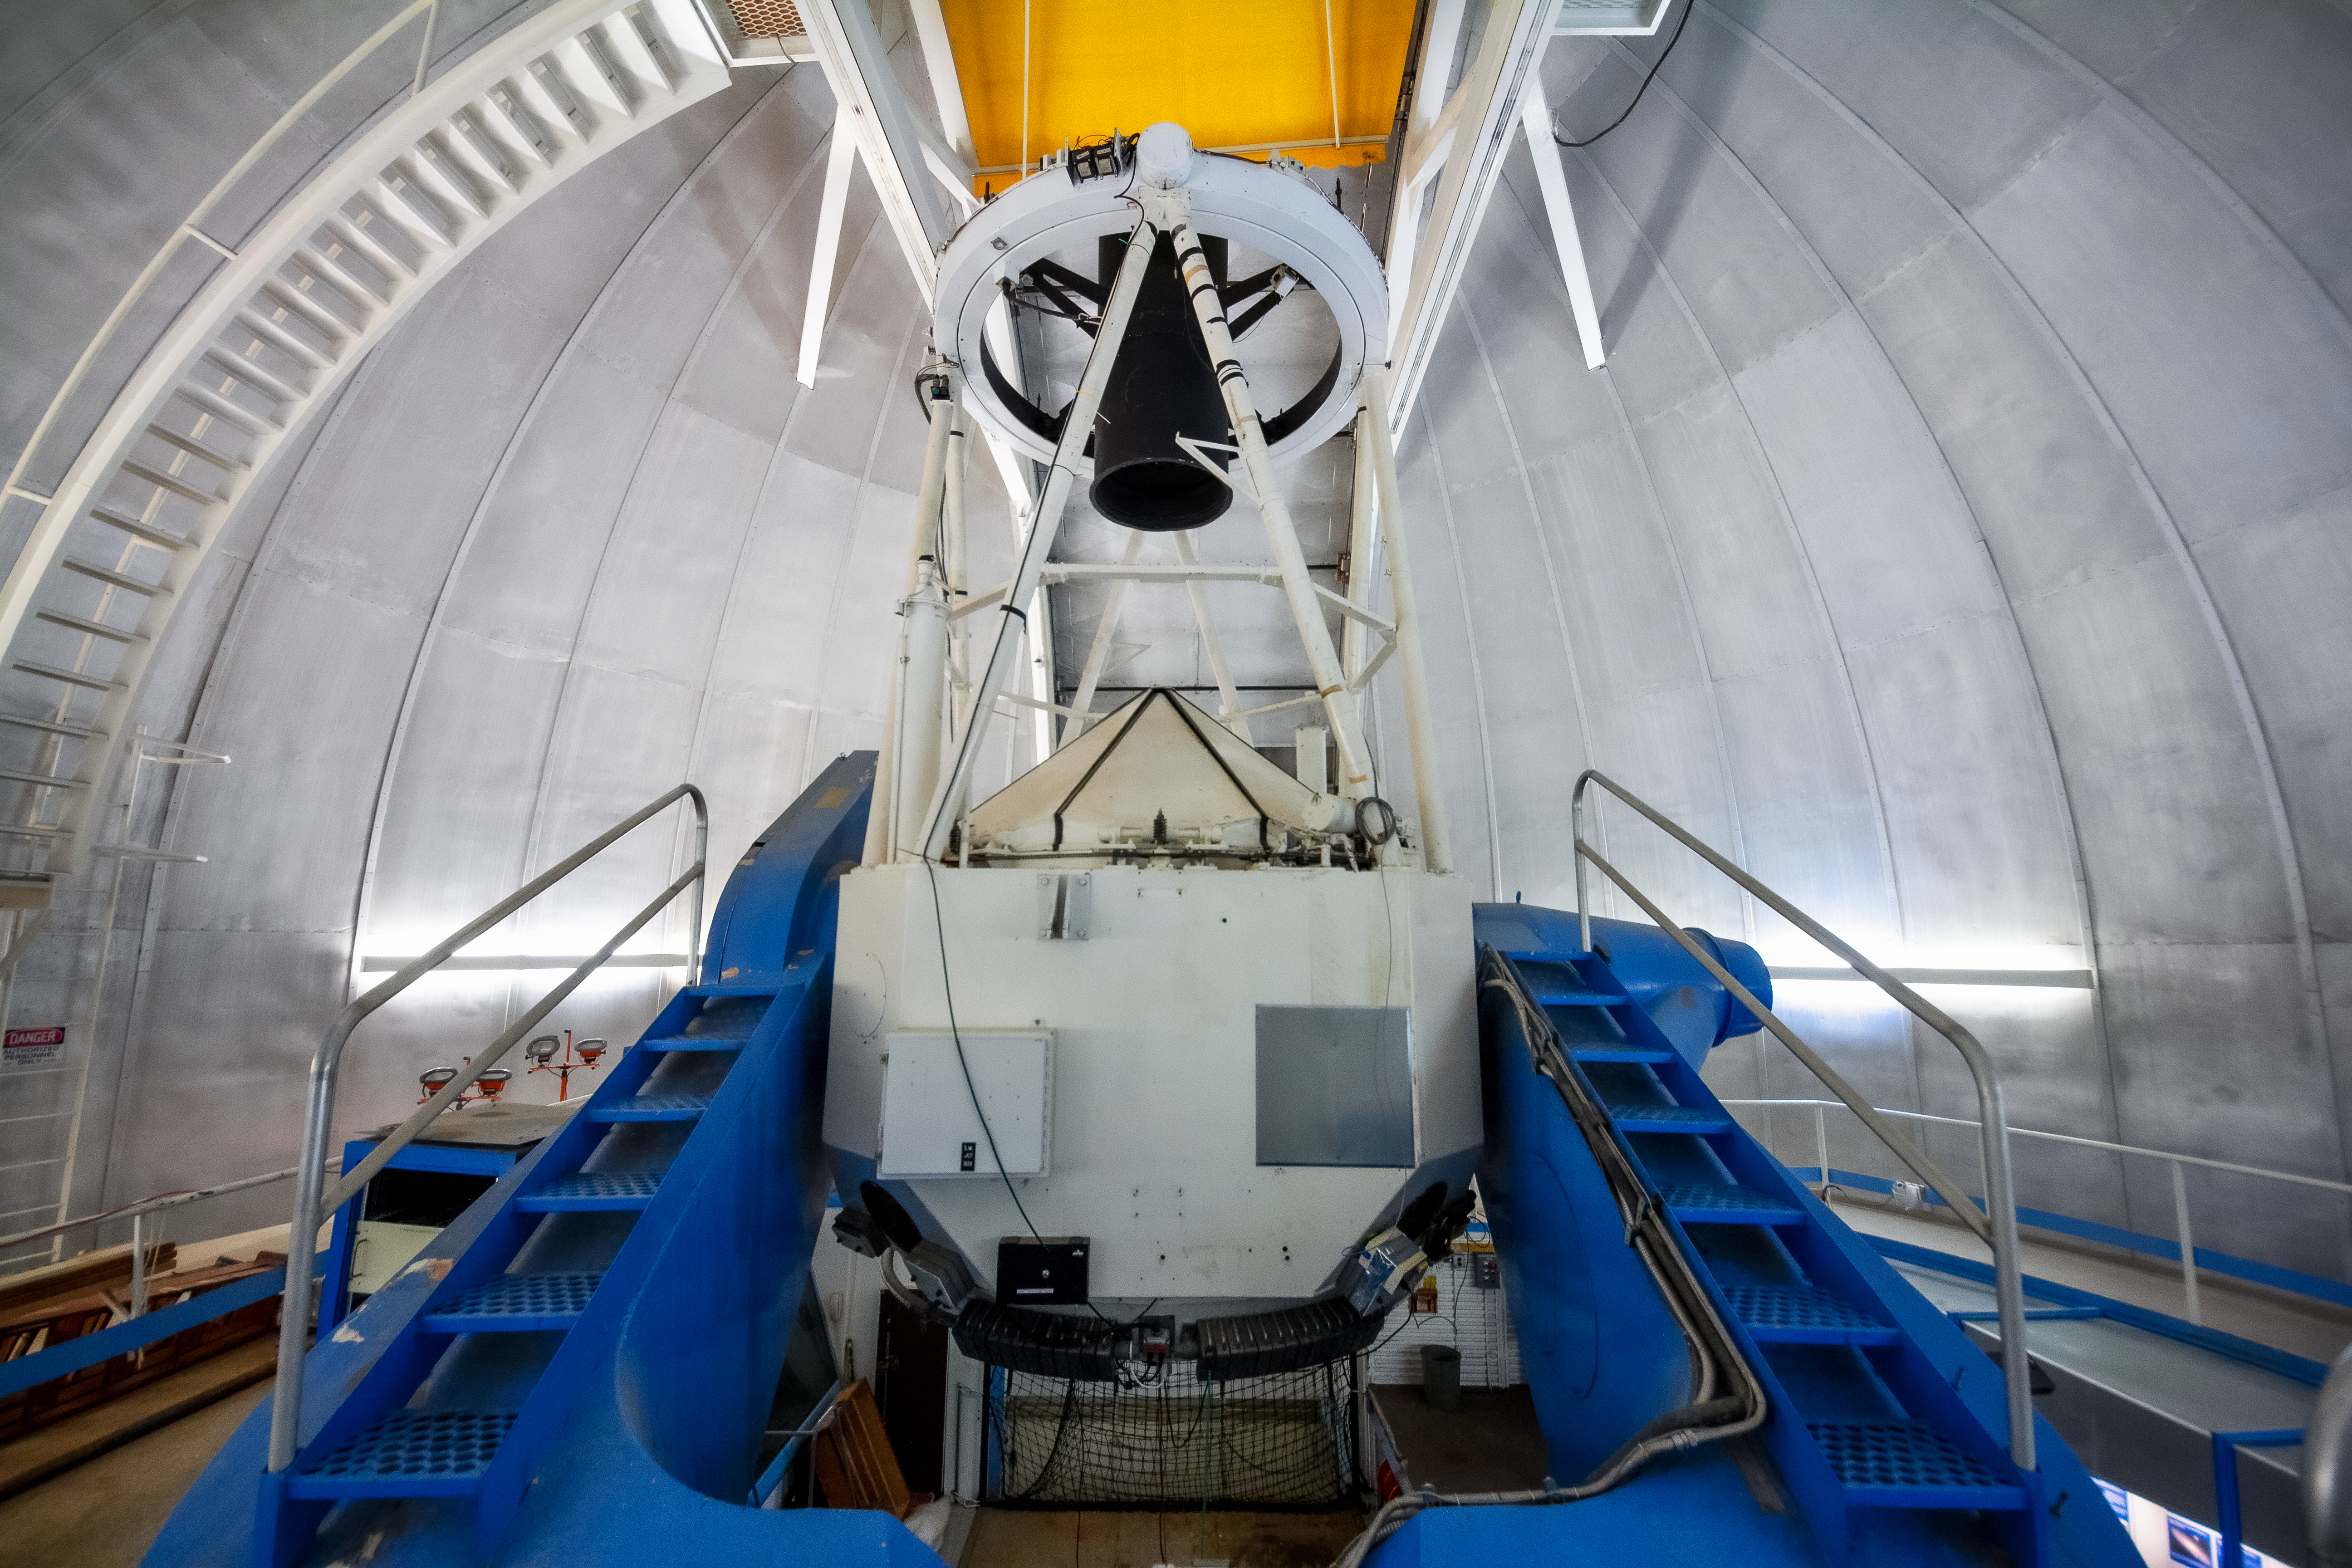

Robo-AO at the KPNO 2.1-meter Telescope on Kitt Peak National Observatory

Robo-AO, at the KPNO 2.1-meter Telescope on Kitt Peak National Observatory, is the first autonomous laser adaptive optics system and science instrument operating on sky.

Credit: NOIRLab/KPNO/NSF/AURA/P. Marenfeld